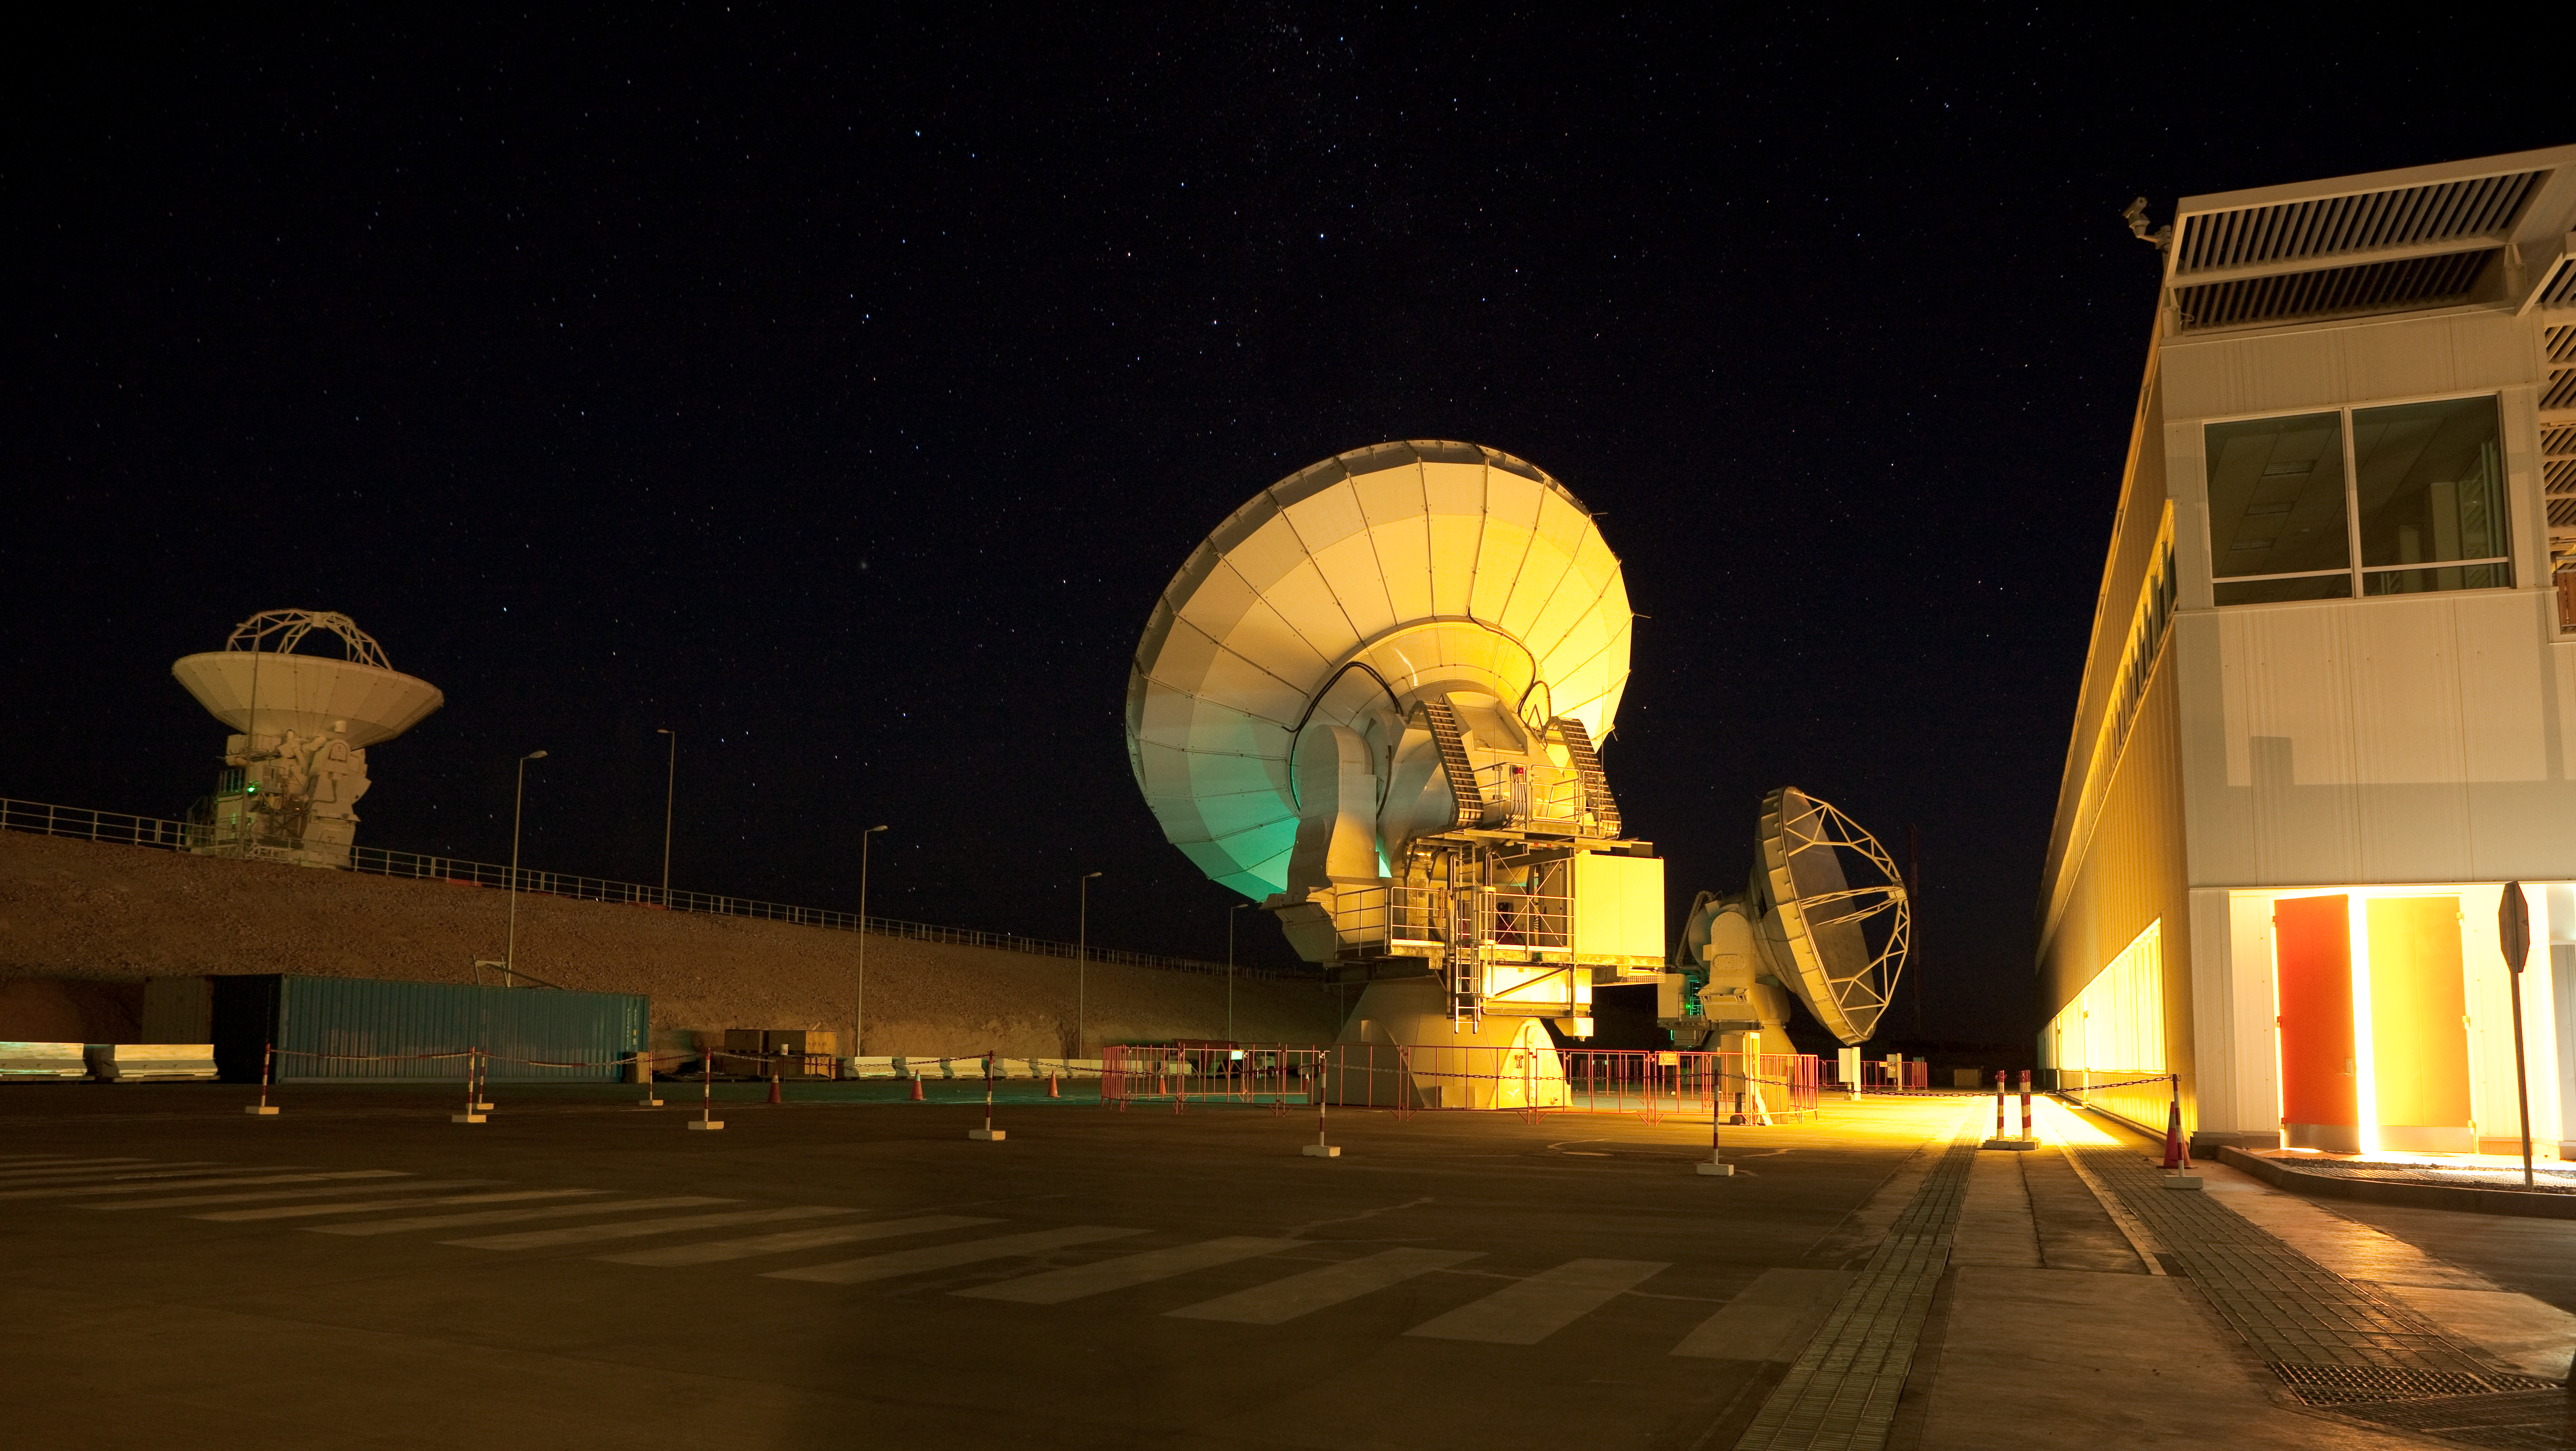

ALMA night time testing

American ALMA antennas in front of OSF building during night time testing. Image taken in March 2009.

Credit: ALMA (ESO/NAOJ/NRAO)